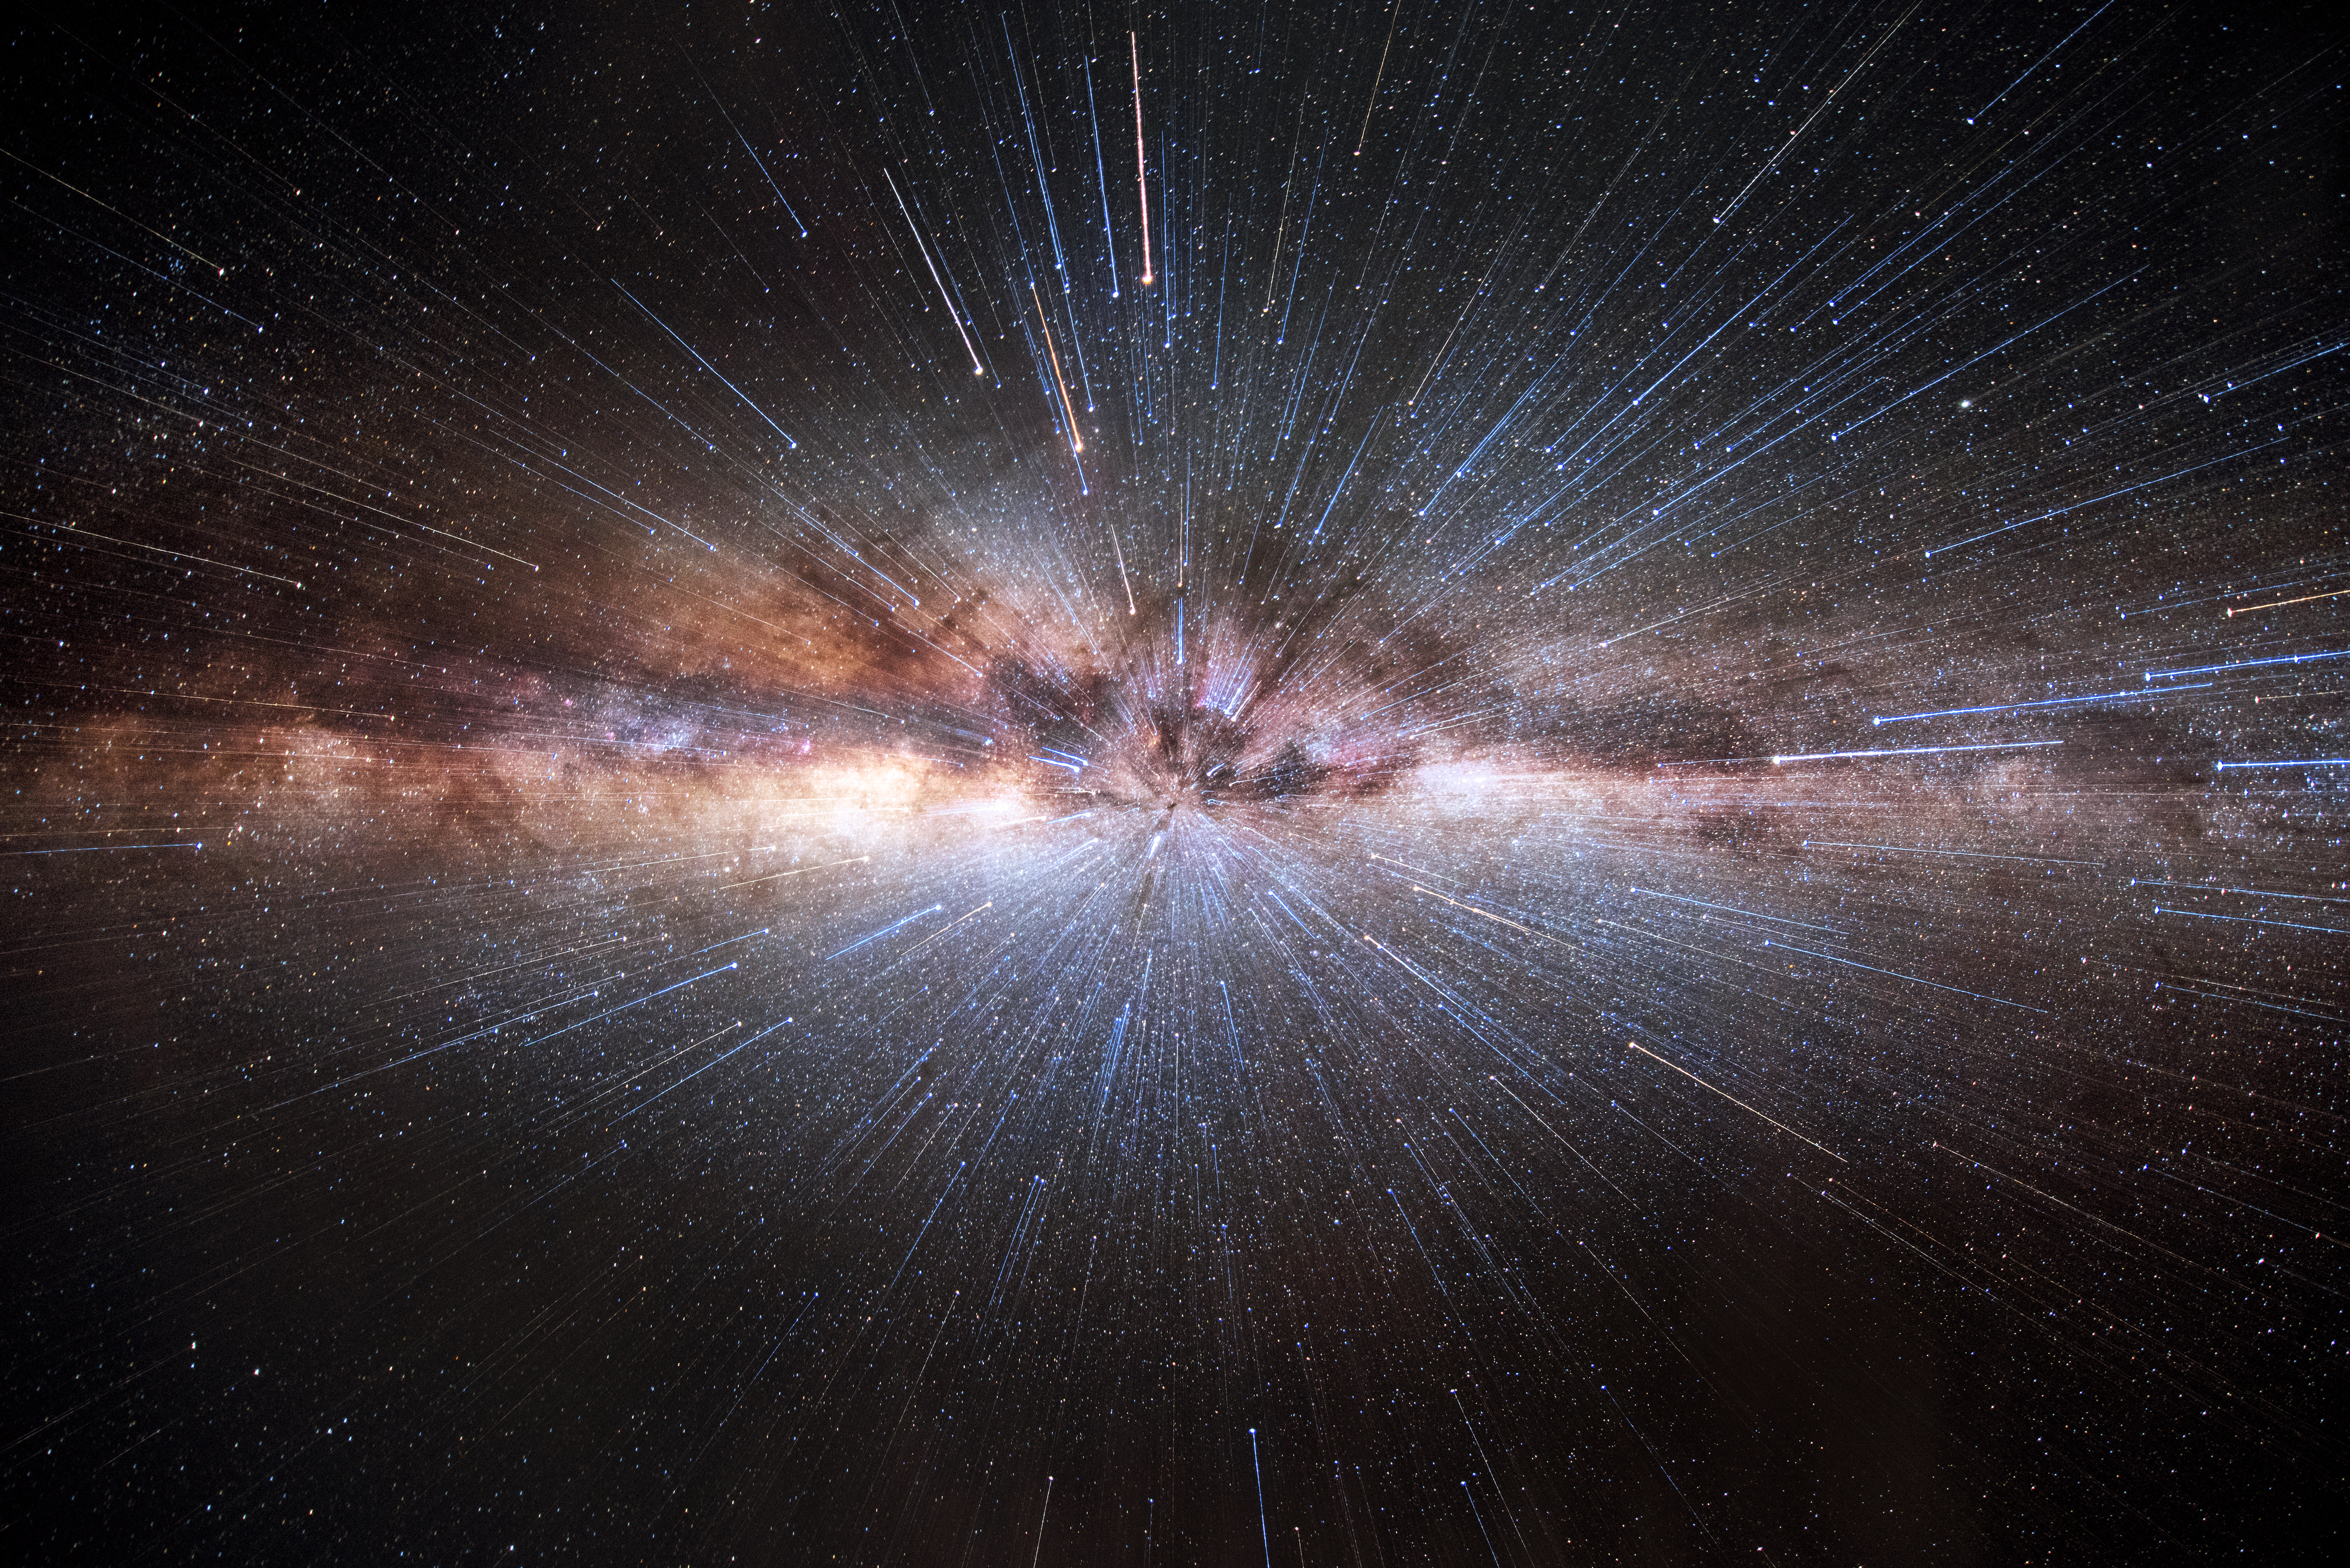

Milky Way zoomed in

Milky Way with zooming technique.

Credit: A. Ghizzi Panizza/ESO